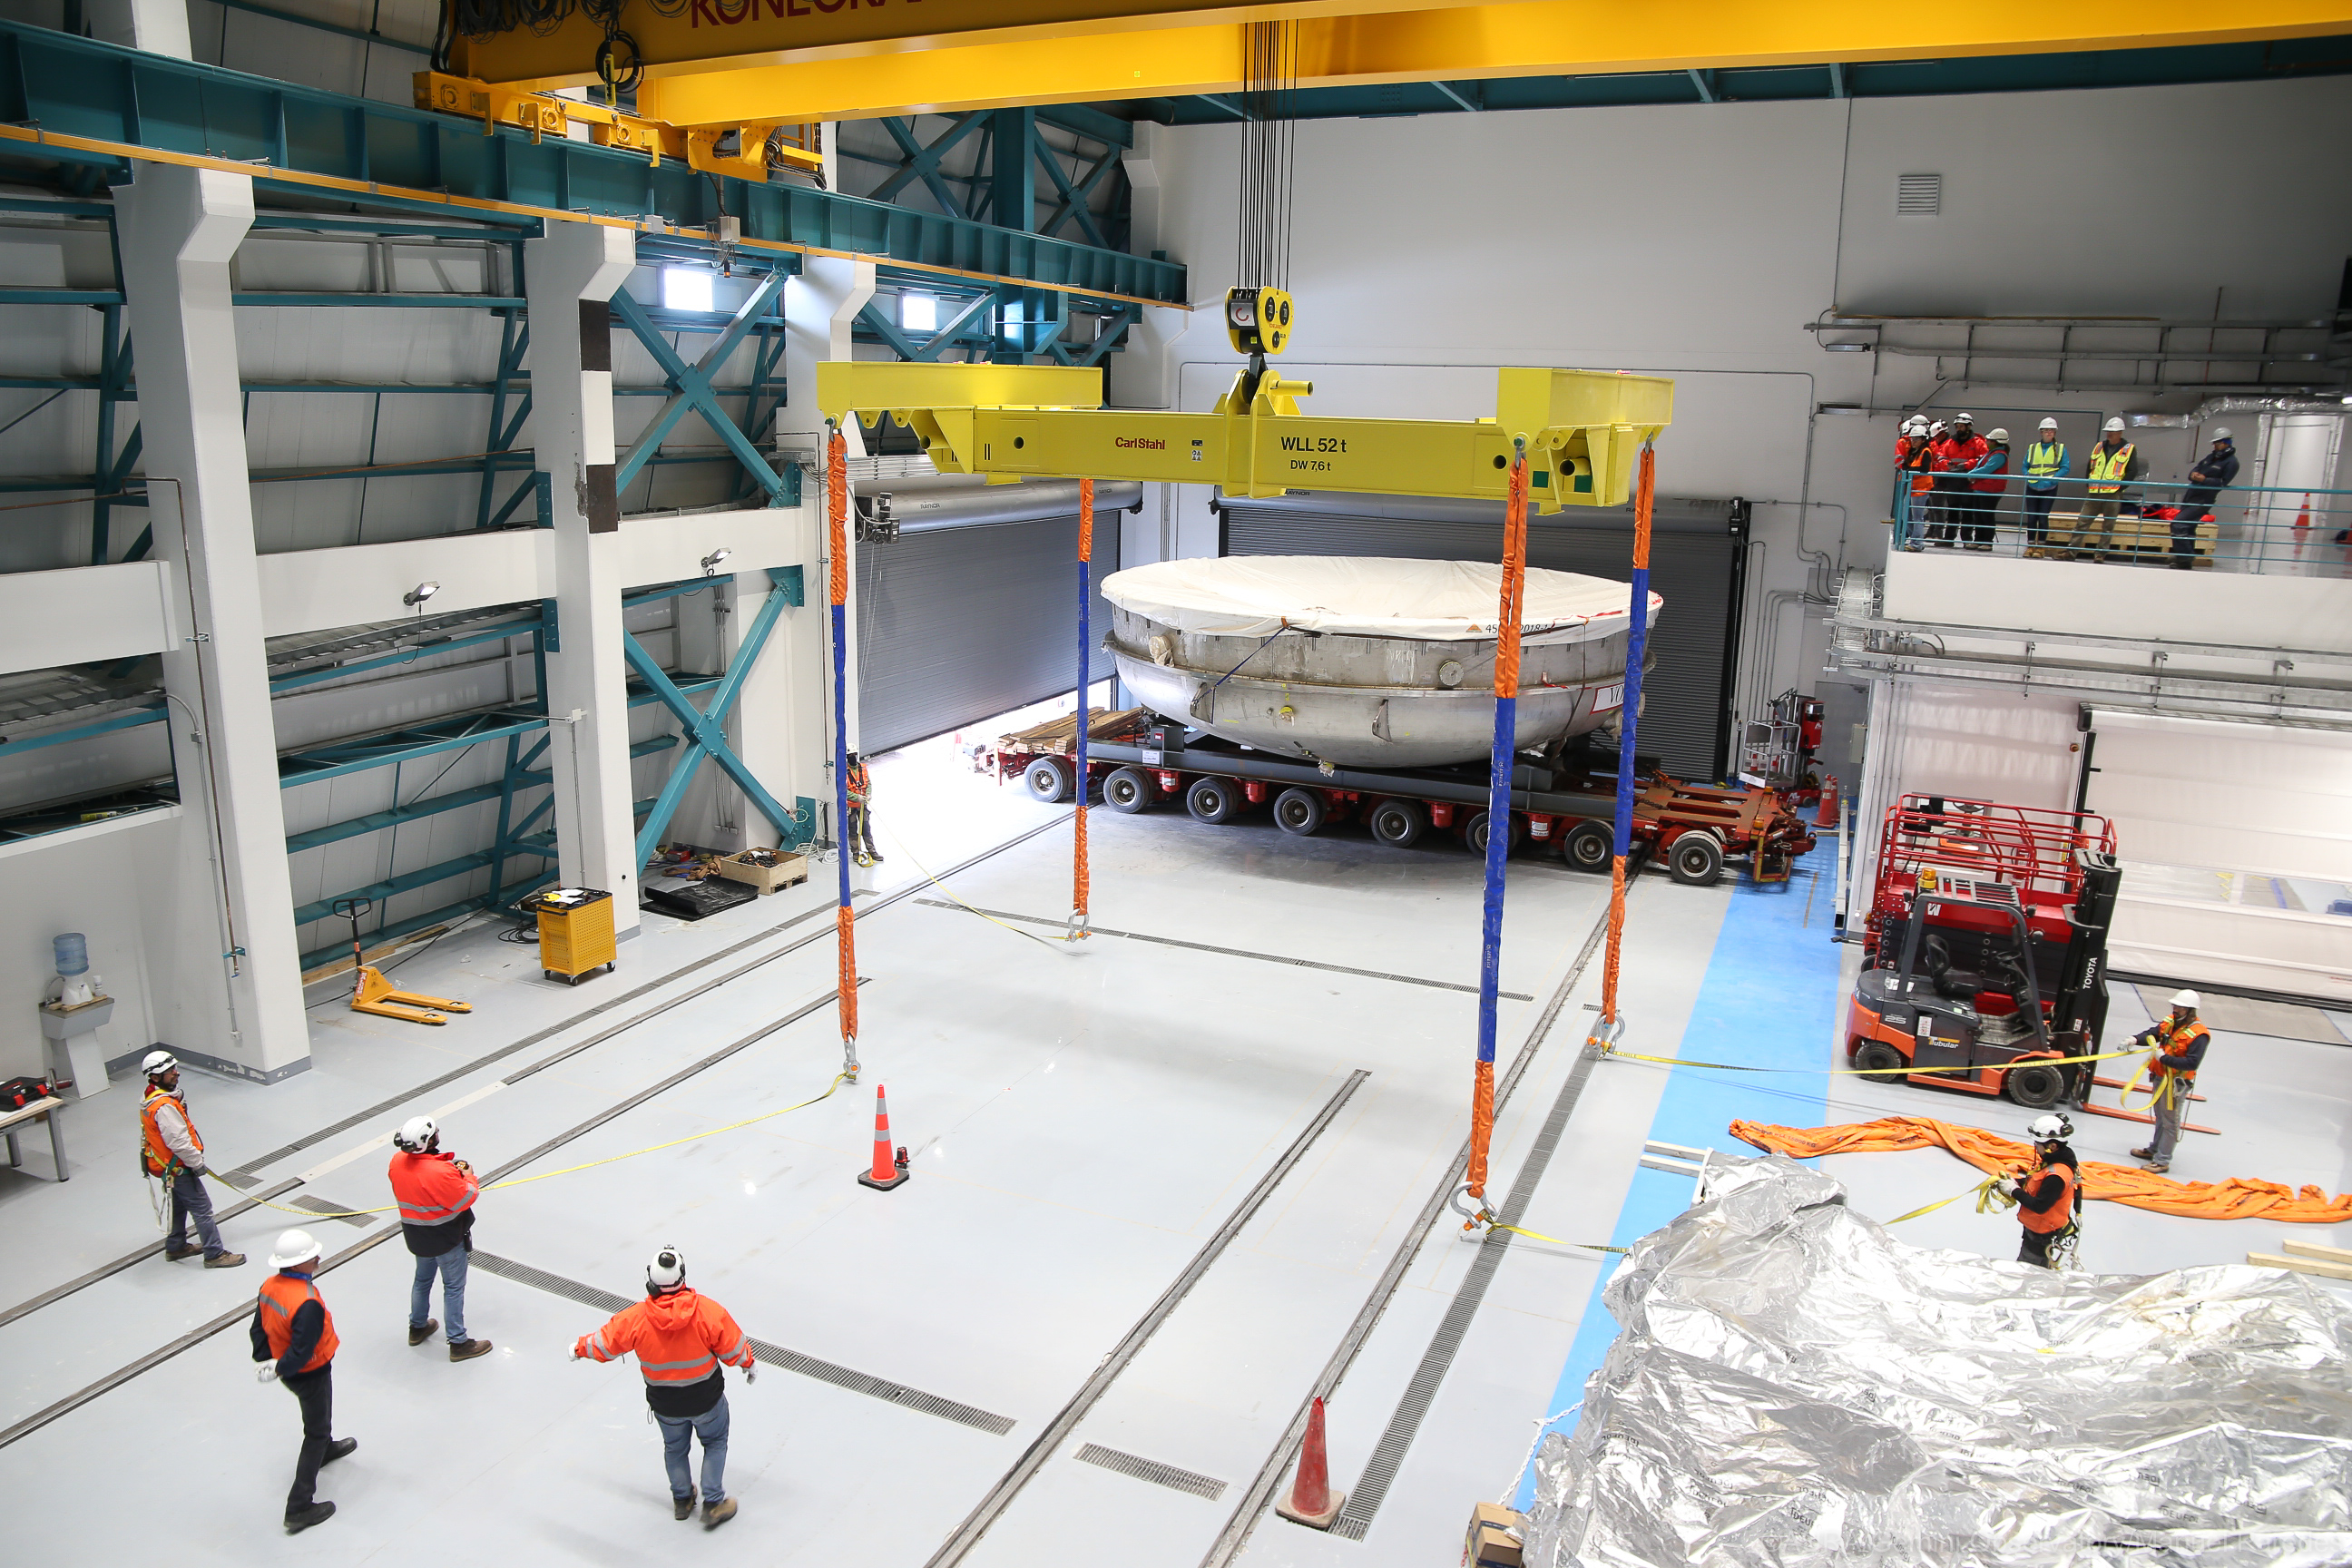

LSST Coating Chamber Arrival

November 11, 2018 - The Coating Chamber for the Large Synoptic Survey Telescope (LSST) arrived on the summit of Cerro Pachón, safely completing a 15 week journey from Deggendorf, Germany, where it was constructed. The 128-ton Coating Chamber is the largest single piece of equipment to arrive at the LSST observatory site to date, and will soon be joined by the Telescope Mount Assembly (TMA), from Spain, and the 8.4-meter Primary/Tertiary (M1M3) Mirror, from the United States, which are expected to arrive in 2019.

Credit: Manuel Paredes/AURA/International Gemini Observatory/NOIRLab/NSF